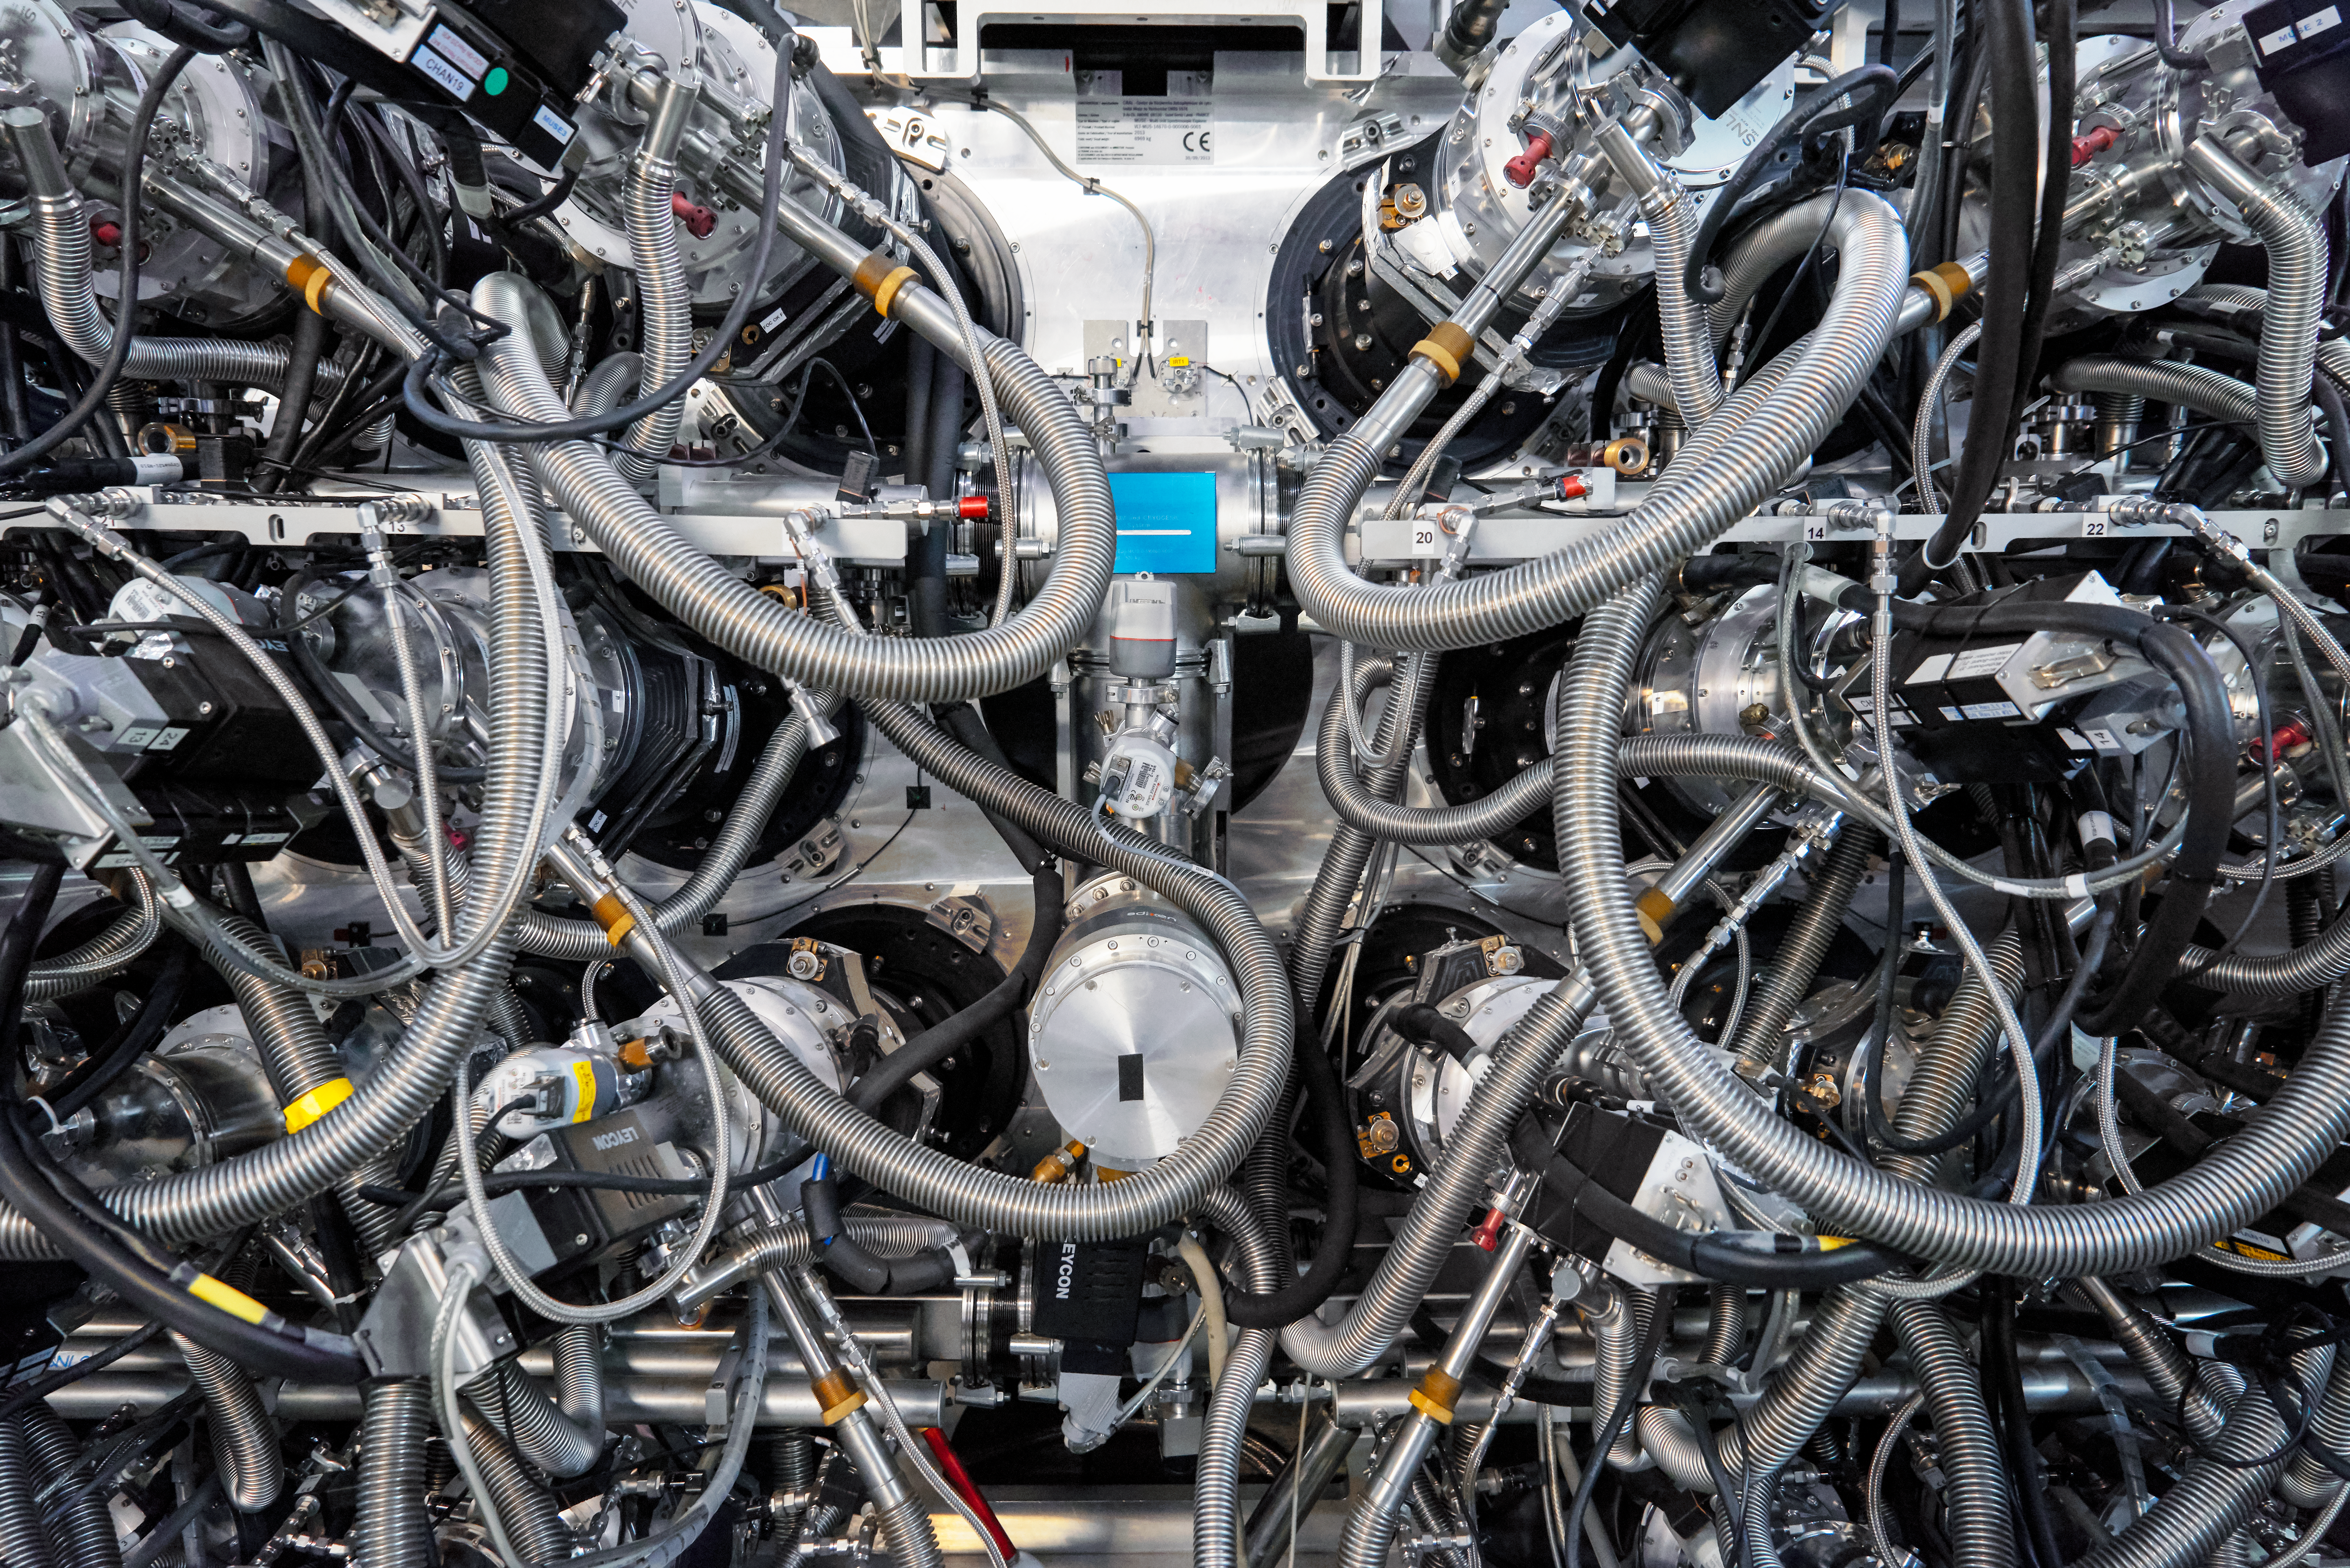

VLT's complexity

An image of an often forgotten part of a telescope. While descriptions and images of telescopes typically focus on their mirrors or enclosures, this shows the incredible complexity and engineering needed to keep the telescope and its instruments operating correctly. Without these cords and hoses the telescope might point in the wrong direction or fail to record the observations correctly!

Credit: Luxy Images/ESO